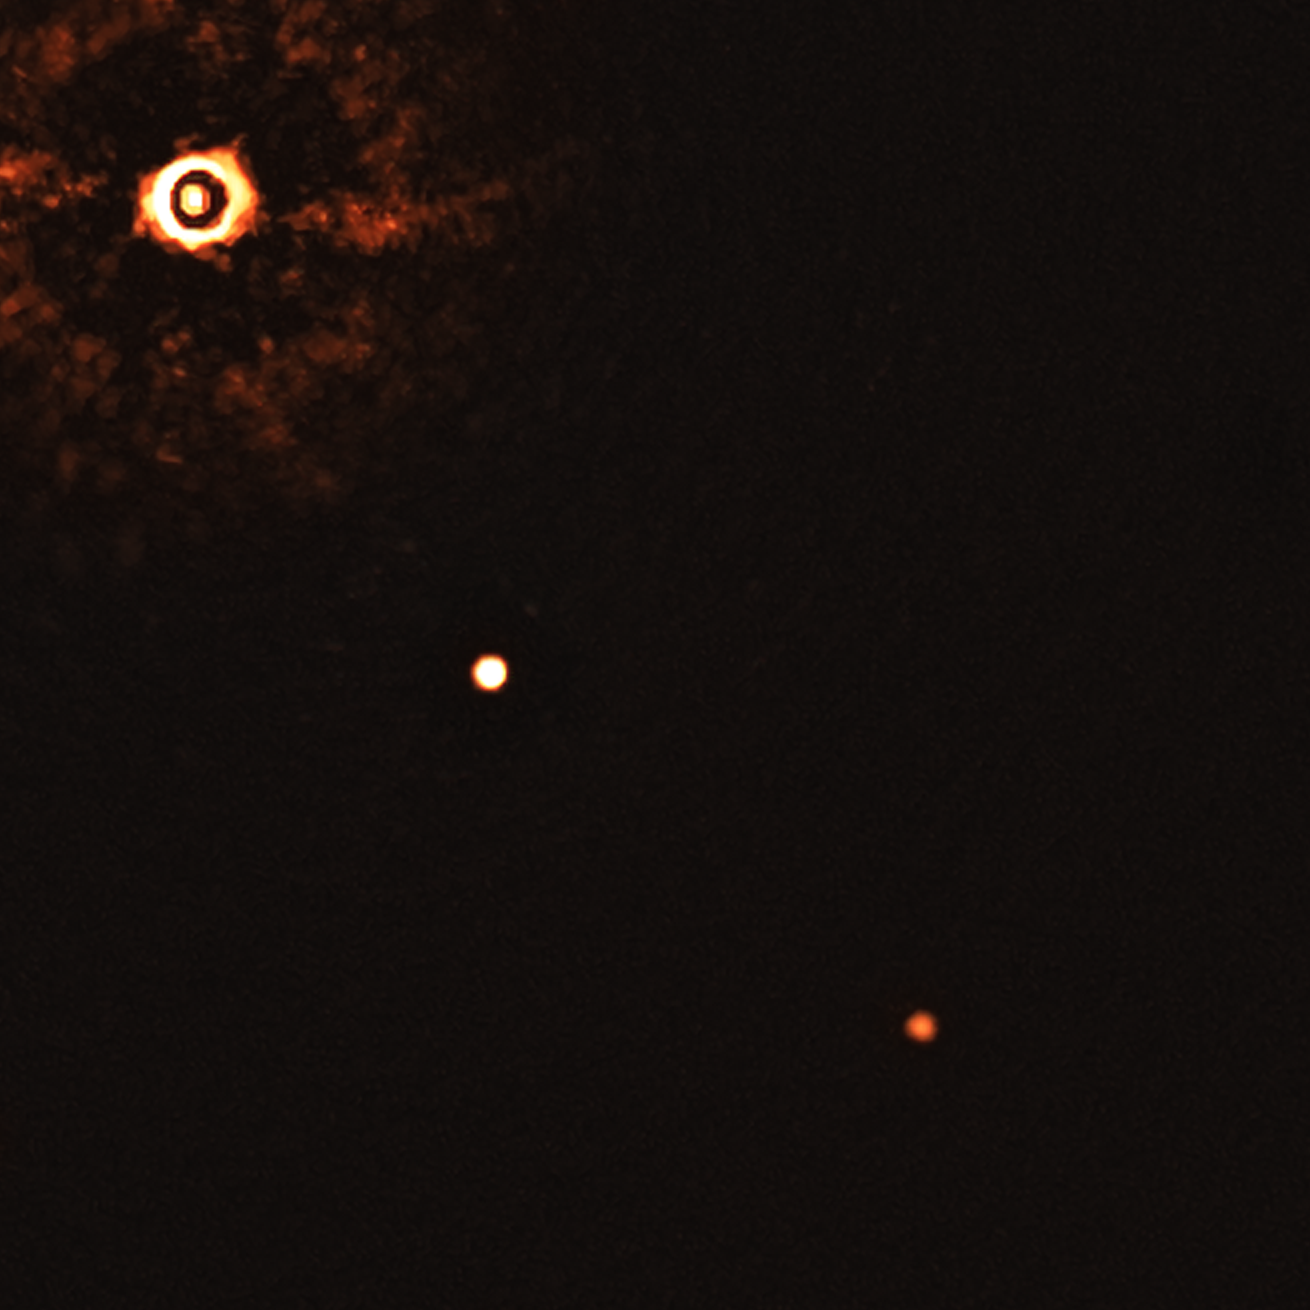

First ever image of a multi-planet system around a Sun-like star

This image, captured by the SPHERE instrument on ESO’s Very Large Telescope, shows the star TYC 8998-760-1 accompanied by two giant exoplanets. This is the first time astronomers have directly observed more than one planet orbiting a star similar to the Sun.

The image was captured by blocking the light from the young, Sun-like star (on the top left corner) using a coronagraph, which allows for the fainter planets to be detected. The bright and dark rings we see on the star’s image are optical artefacts. The two planets are visible as two bright dots in the centre and bottom right of the frame.

Credit: ESO/Bohn et al.